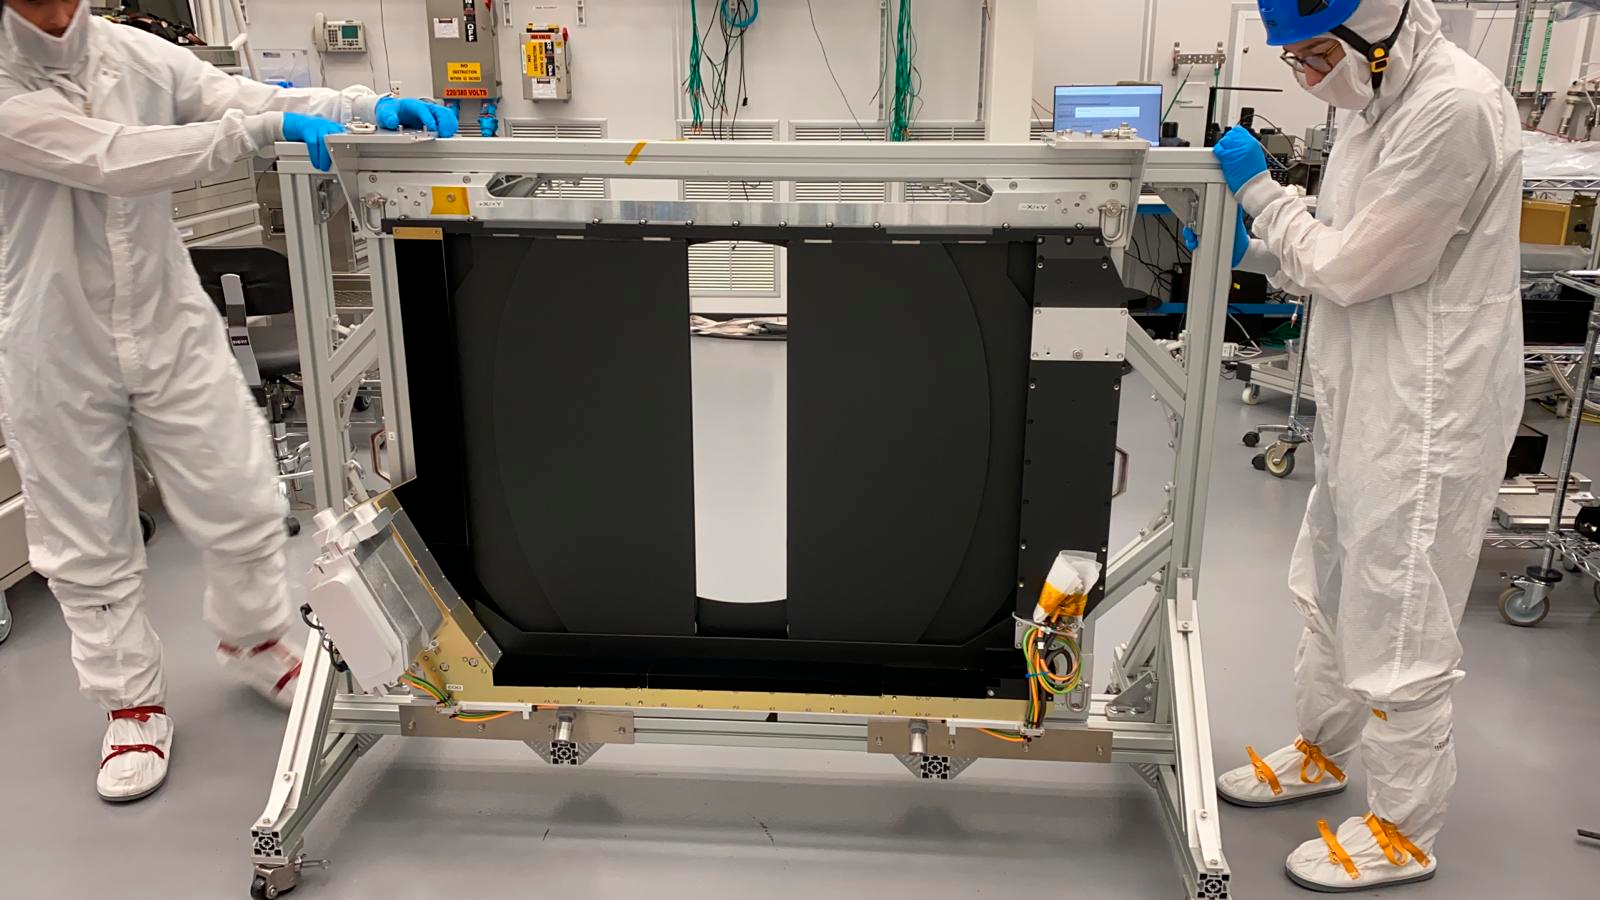

LSST Camera Shutter Accepted

At SLAC National Accelerator Laboratory, the first LSST Camera production shutter was completed and delivered to the Camera clean room on February 19th (photo at this link). The shutter will be installed on the LSST Camera in March in order to verify the mechanical interface, then it will be removed to allow integration of the cryostat in the camera back flange. The shutter will eventually be re-installed as the LSST Camera is undergoing final assembly at SLAC in the summer of 2020.

Credit: NOIRLab/ Vera C. Rubin Observatory/ NSF/ AURA/SLAC